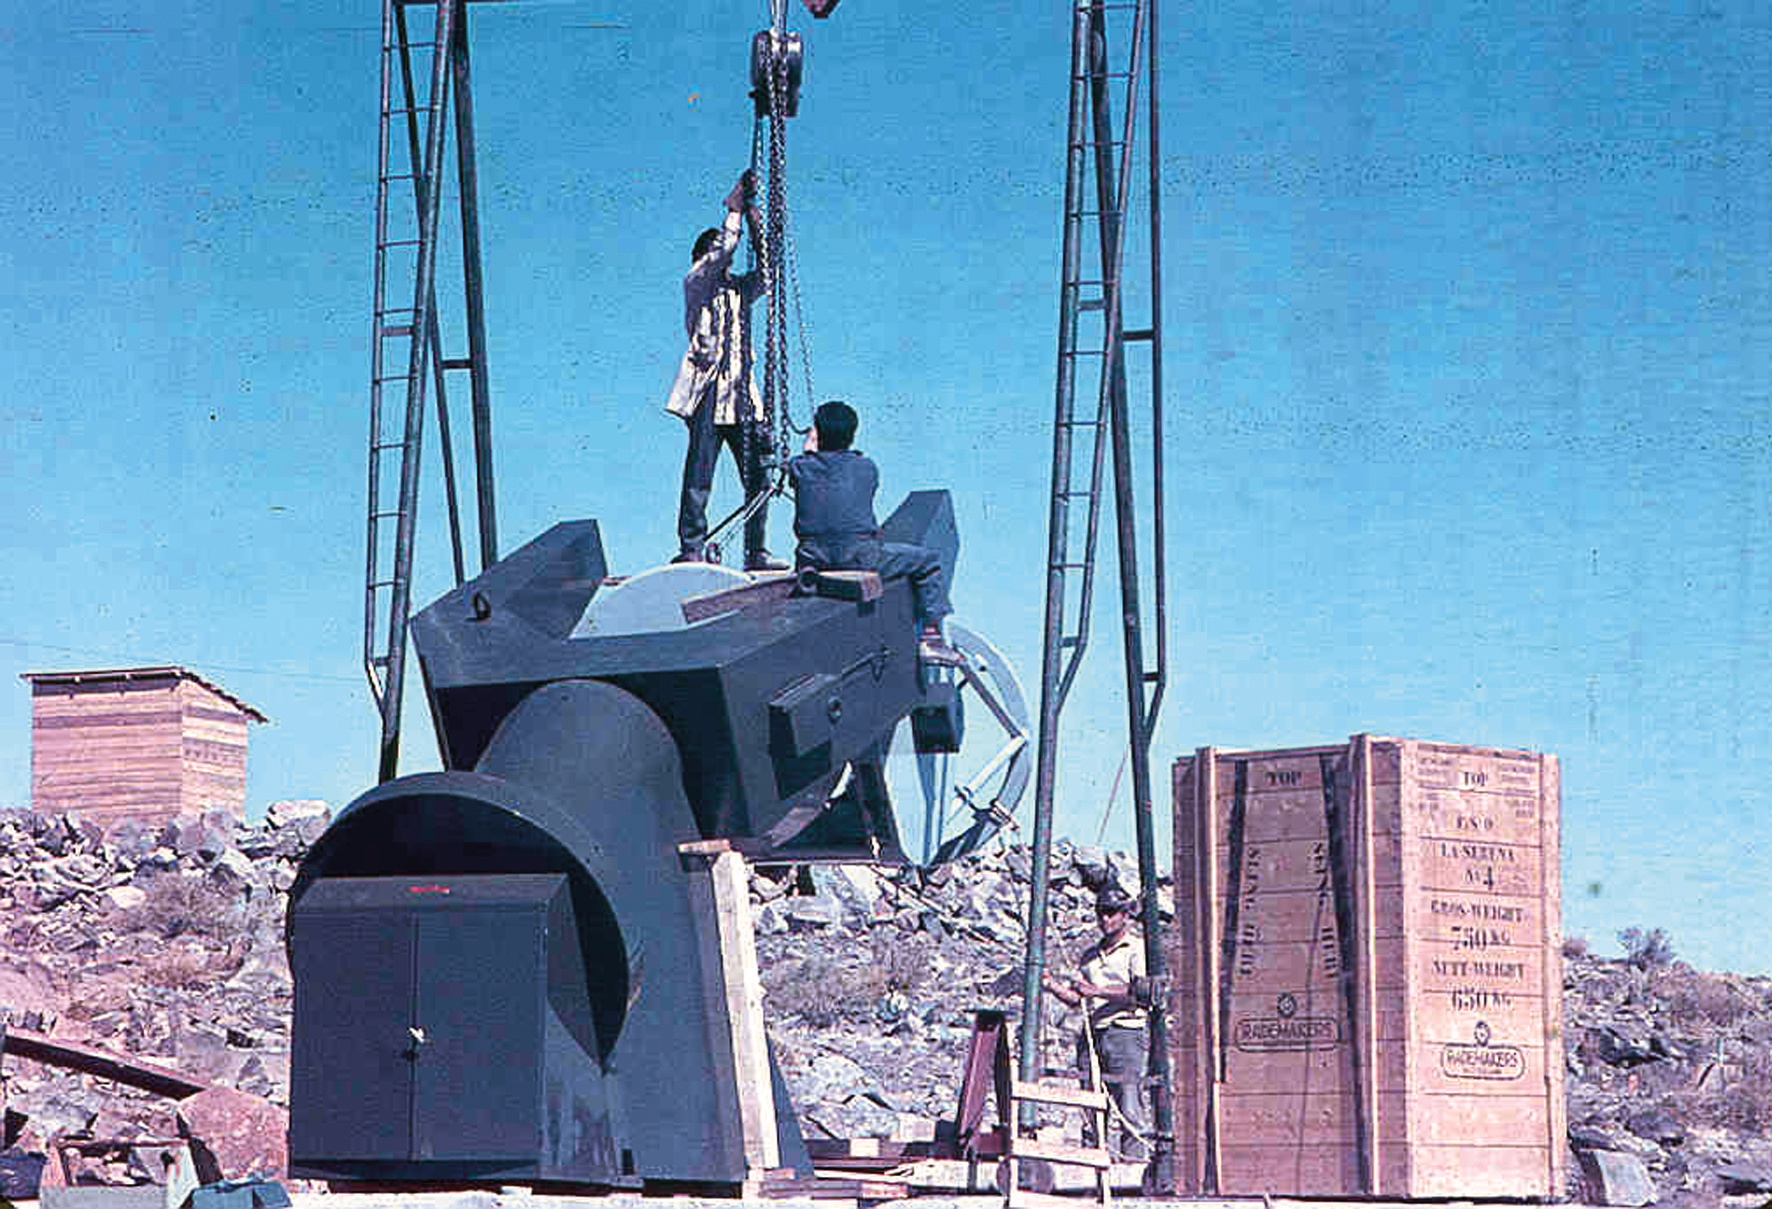

Assembling the ESO 1-metre telescope

Photo of the assembly of the ESO 1-metre telescope after its arrival at the new La Silla Observatory in Chile in the late 1960’s. The La Silla Observatory has since become one of the premier ground-based observatories in the world.

Credit: ESO/J.Doornenbal